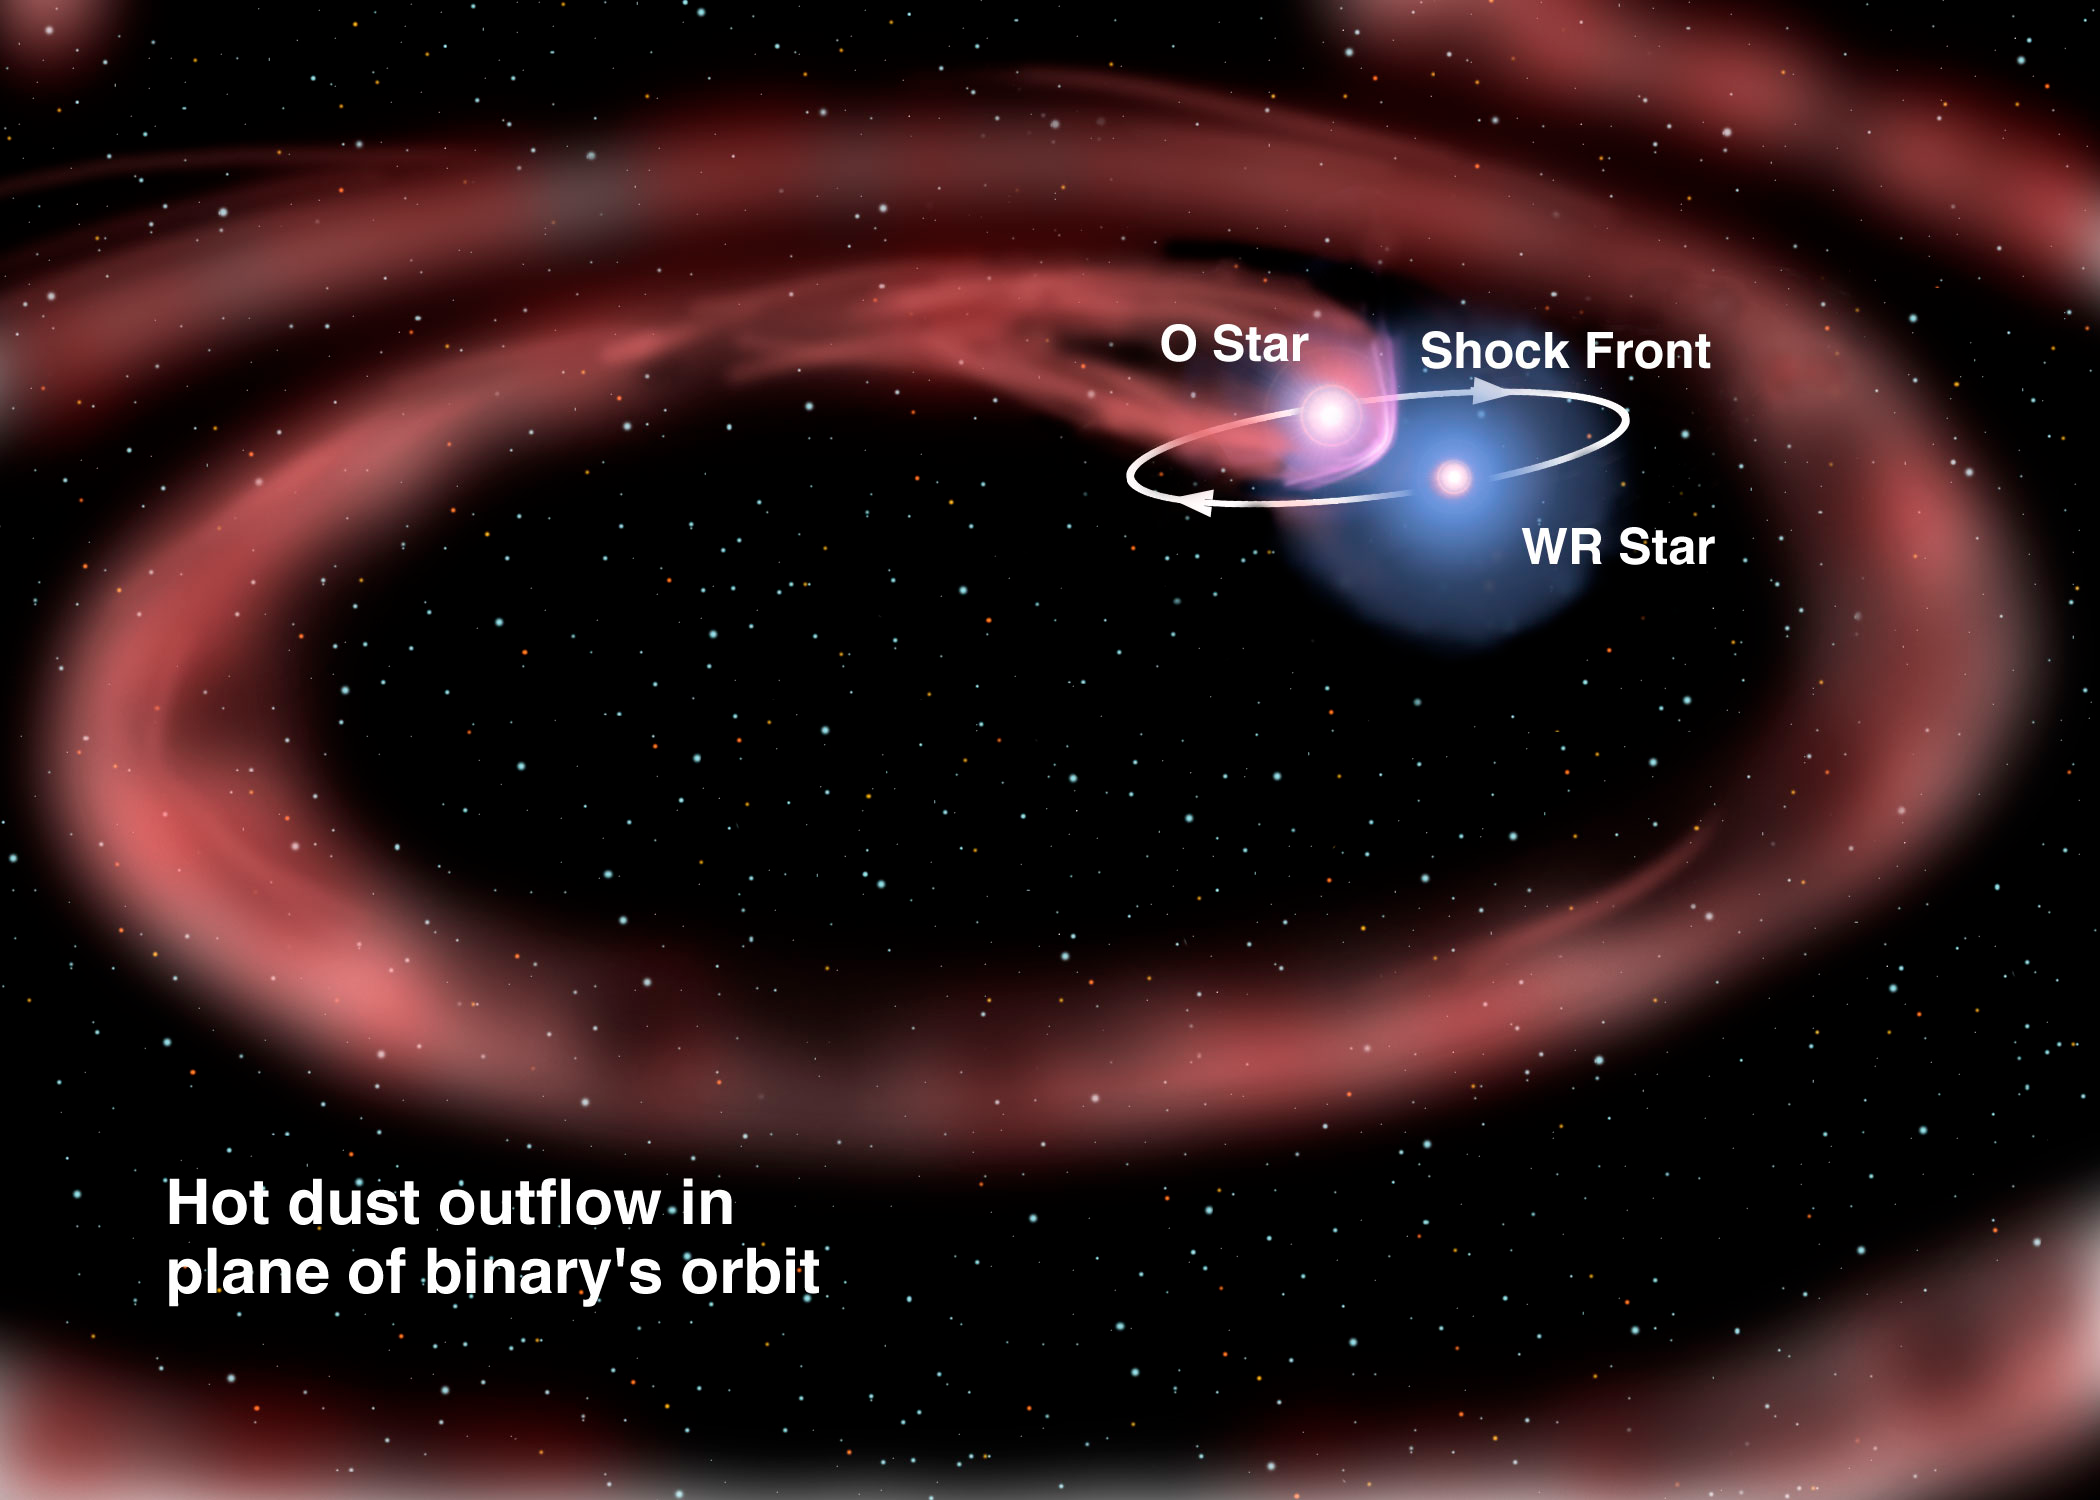

Massive Star Pair Raises Dust While Doing the Tango

This illustration shows the formation of the dust spiral that is likened to a “playful gardener swinging around a high-pressure garden hose”, although without gravity pulling the water to the ground. This process is powered by the interaction between the stellar winds of each star, combined with the orbital motion of the two massive stars around each other. Artwork by Jon Lomberg.

Credit: Gemini Observatory/NSF/AURA/J. Lomberg